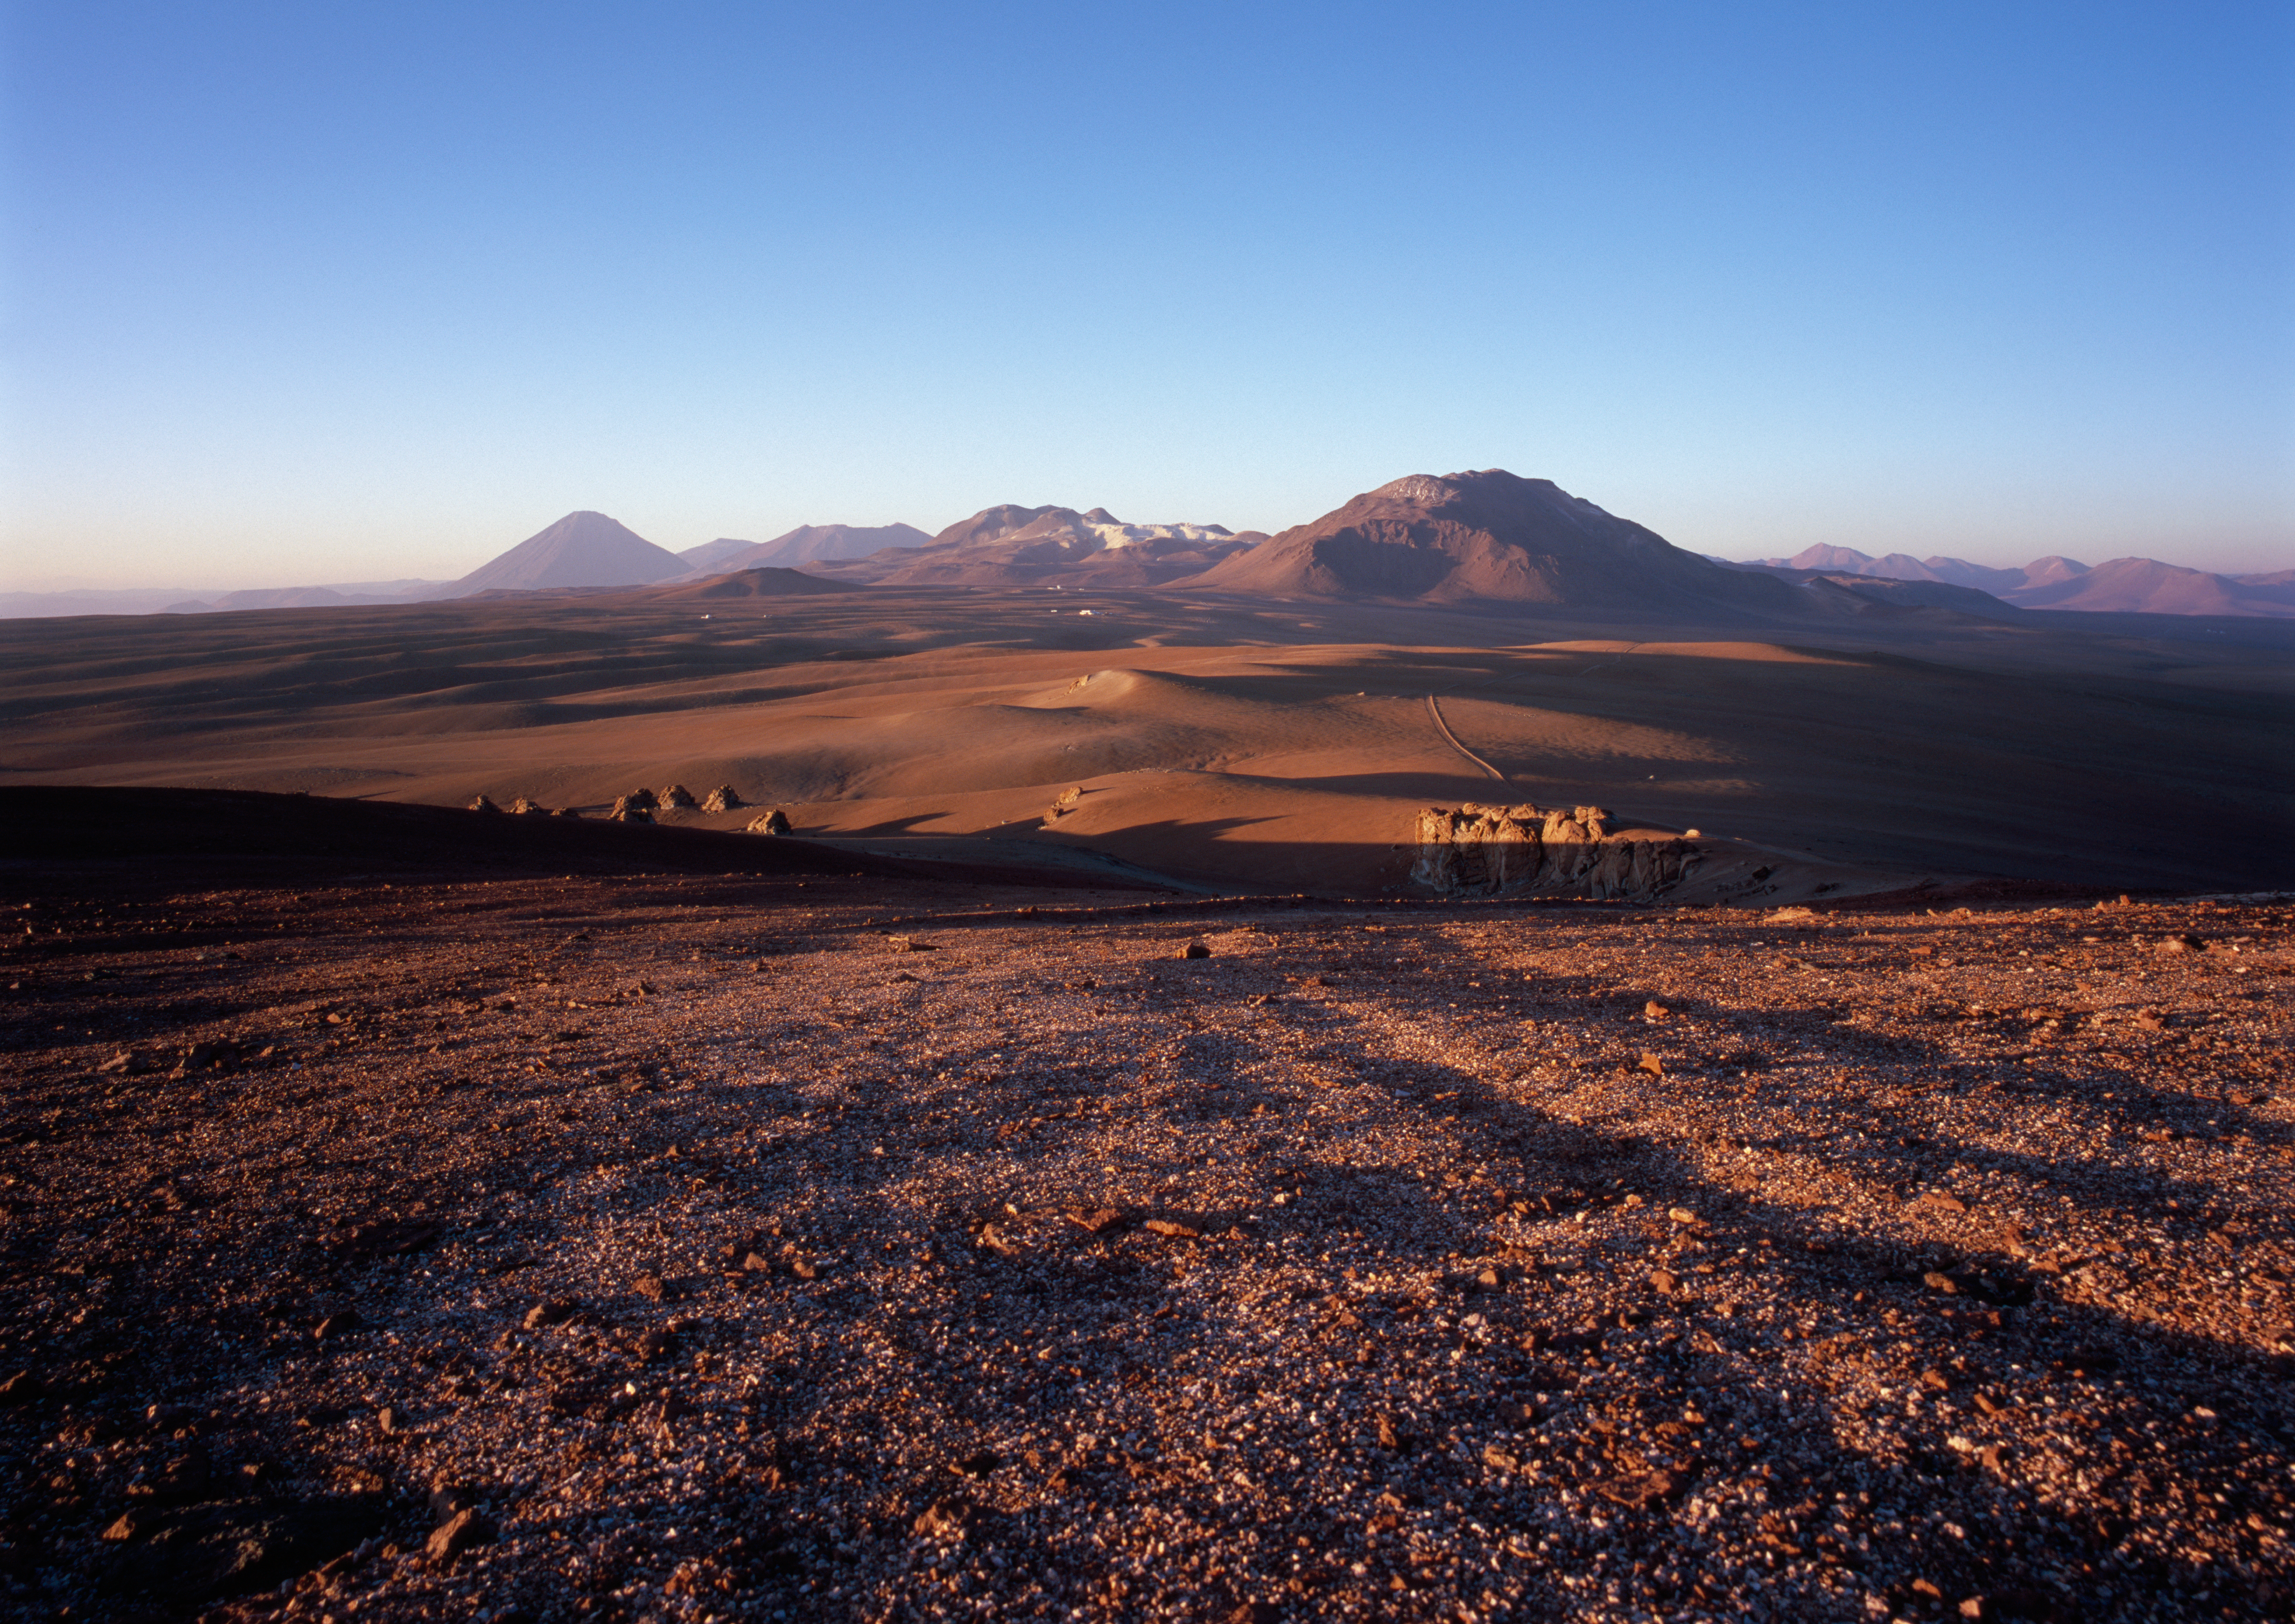

Chajnantor at sunset

View over the plane of Chajnantor, the site for ALMA, during sunset. The APEX telescope (Atacama Pathfinder EXperiment) is visible as a white dot slightly above the centre of this image (obtained in January 2007).

Credit: ALMA (ESO/NAOJ/NRAO)